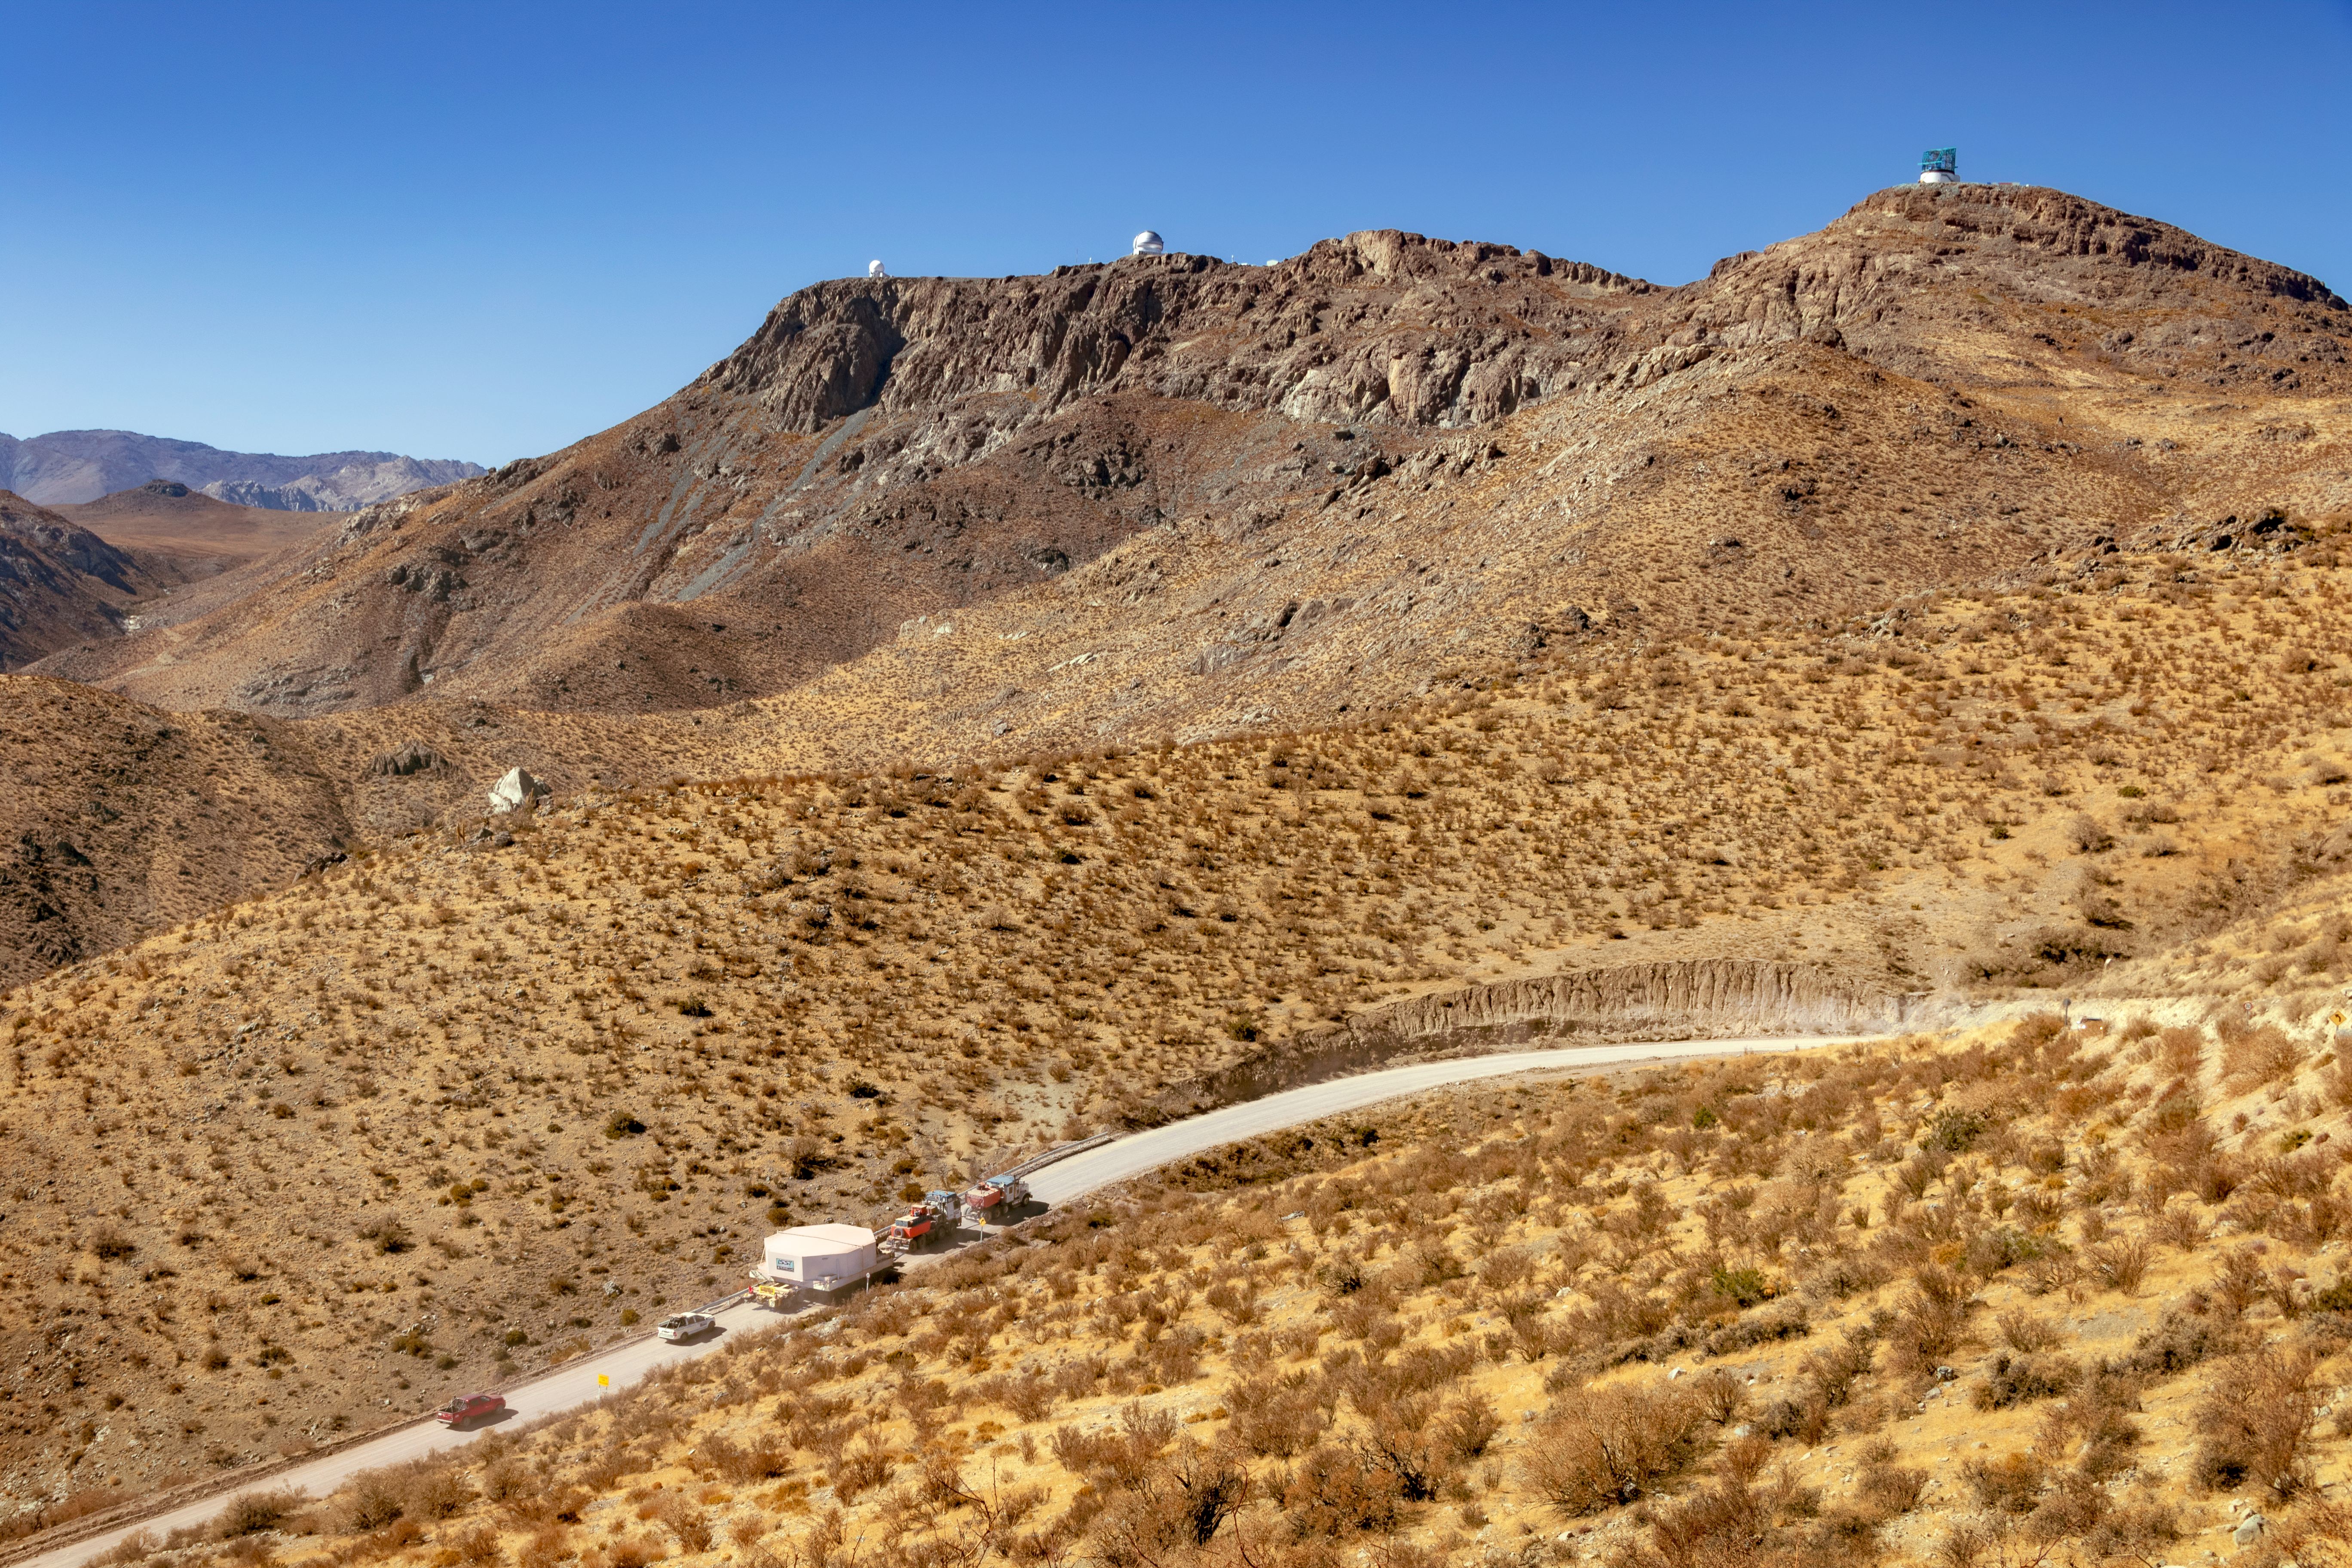

M1M3 Transported to the Summit

The LSST Primary/Tertiary Mirror (M1M3) arrived in the port of Coquimbo on May 7, and was transported to the LSST summit facility building over the next several days. It arrived on the summit on May 11, 2019.

Credit: Rubin Observatory/NOIRLab/NSF/AURA